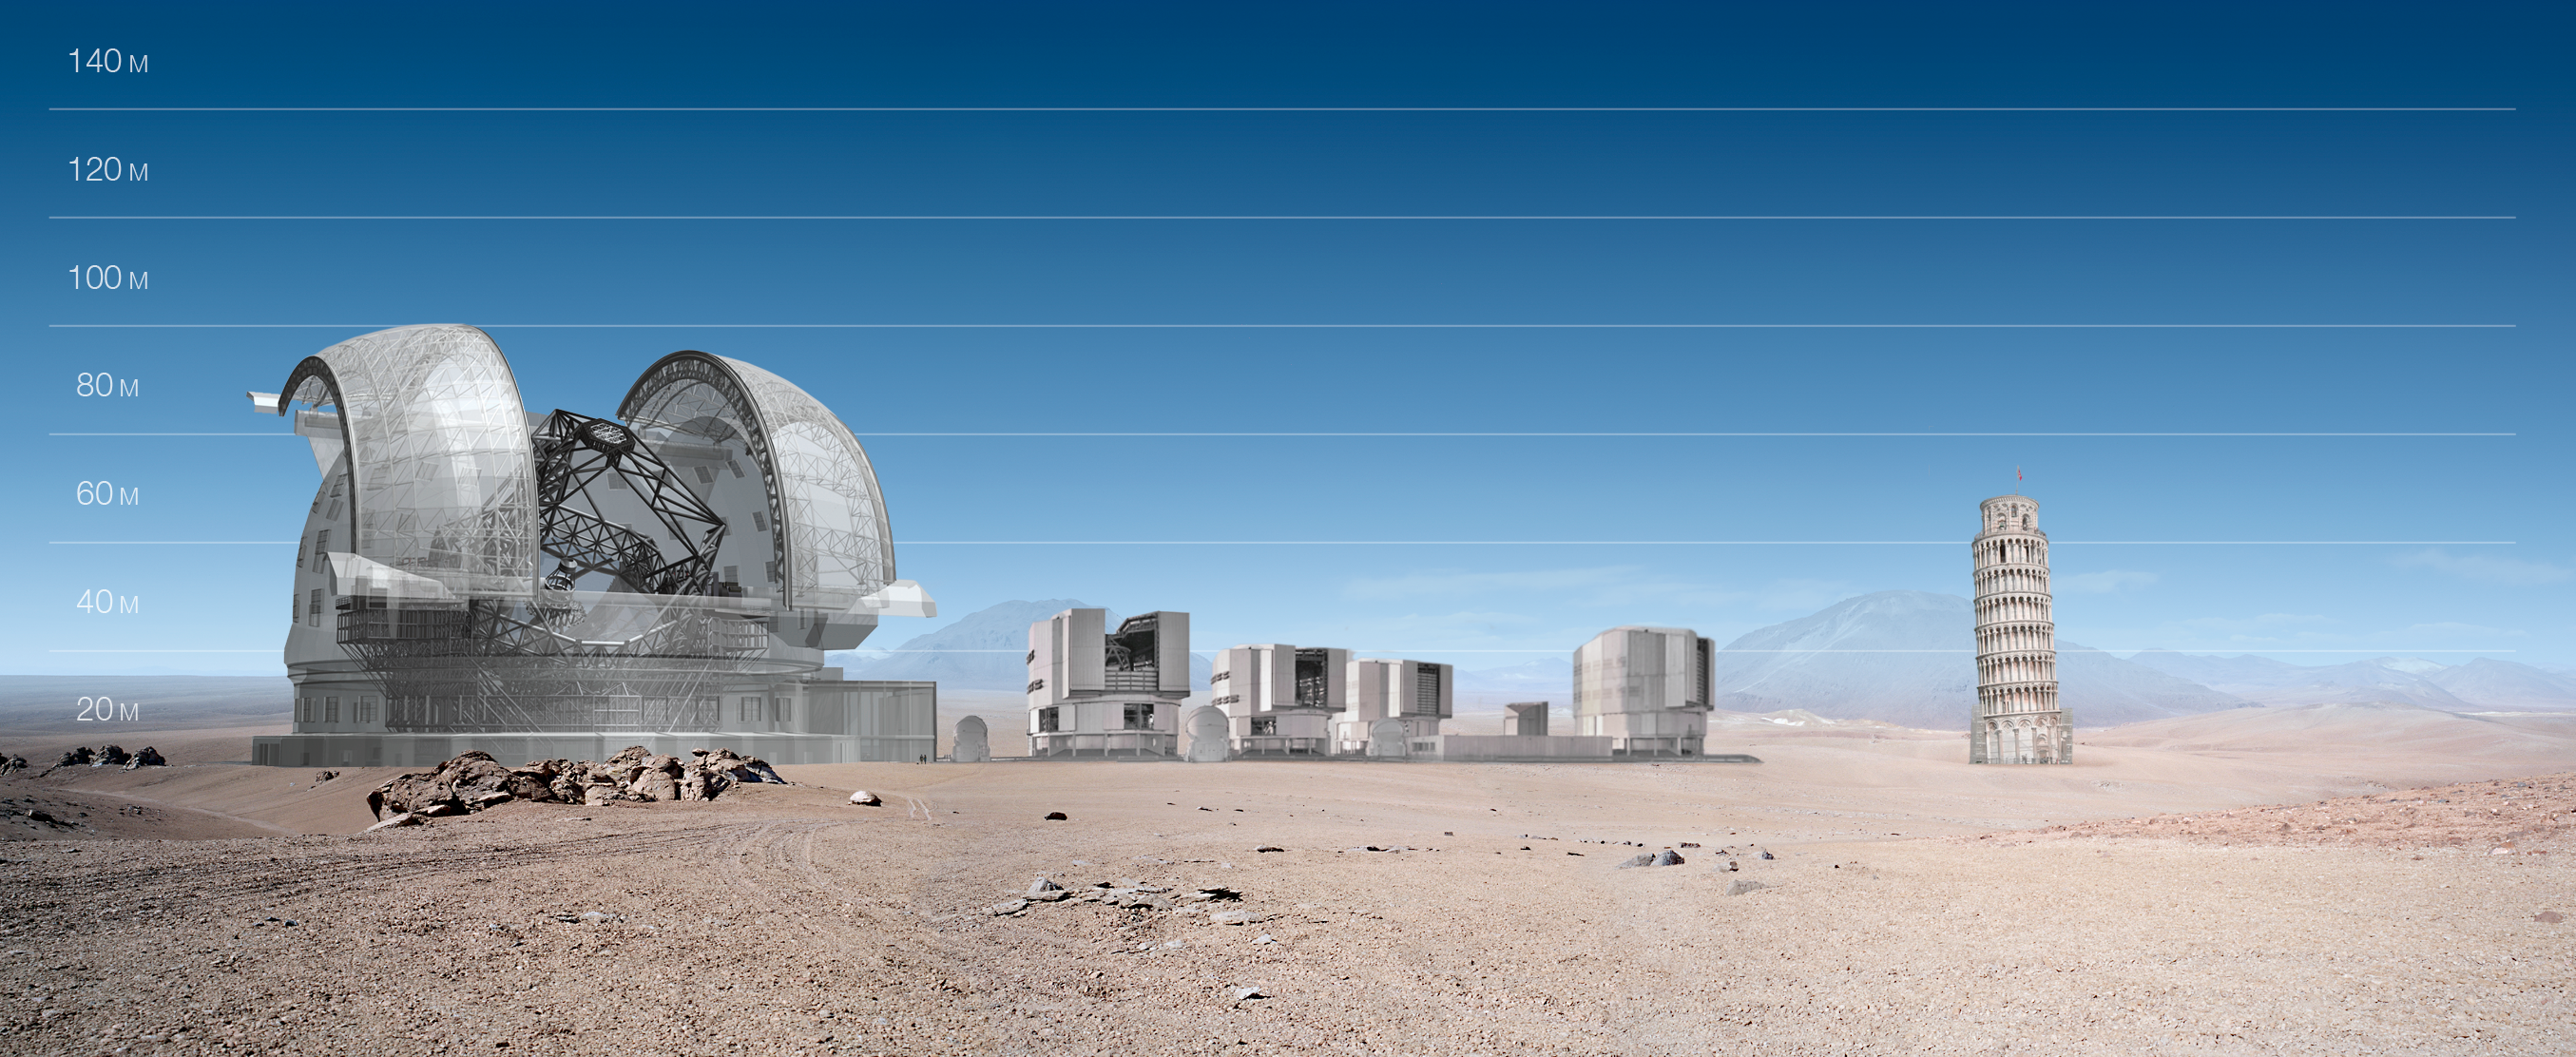

ELT and VLT vs Pisa Tower

ELT and VLT sizes compared with Pisa Tower.

The design for the ELT shown here was published in 2009 and is preliminary.

Credit: ESO